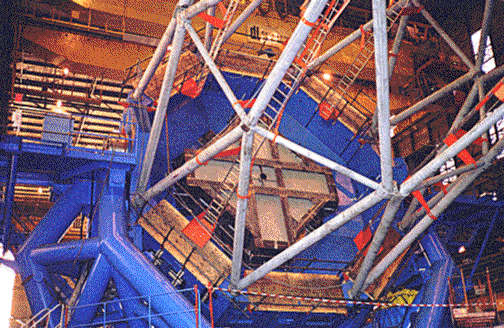

The telescope structure assembly, tilted to show the mirror cell. May 1997

Credit: International Gemini Observatory/AURA